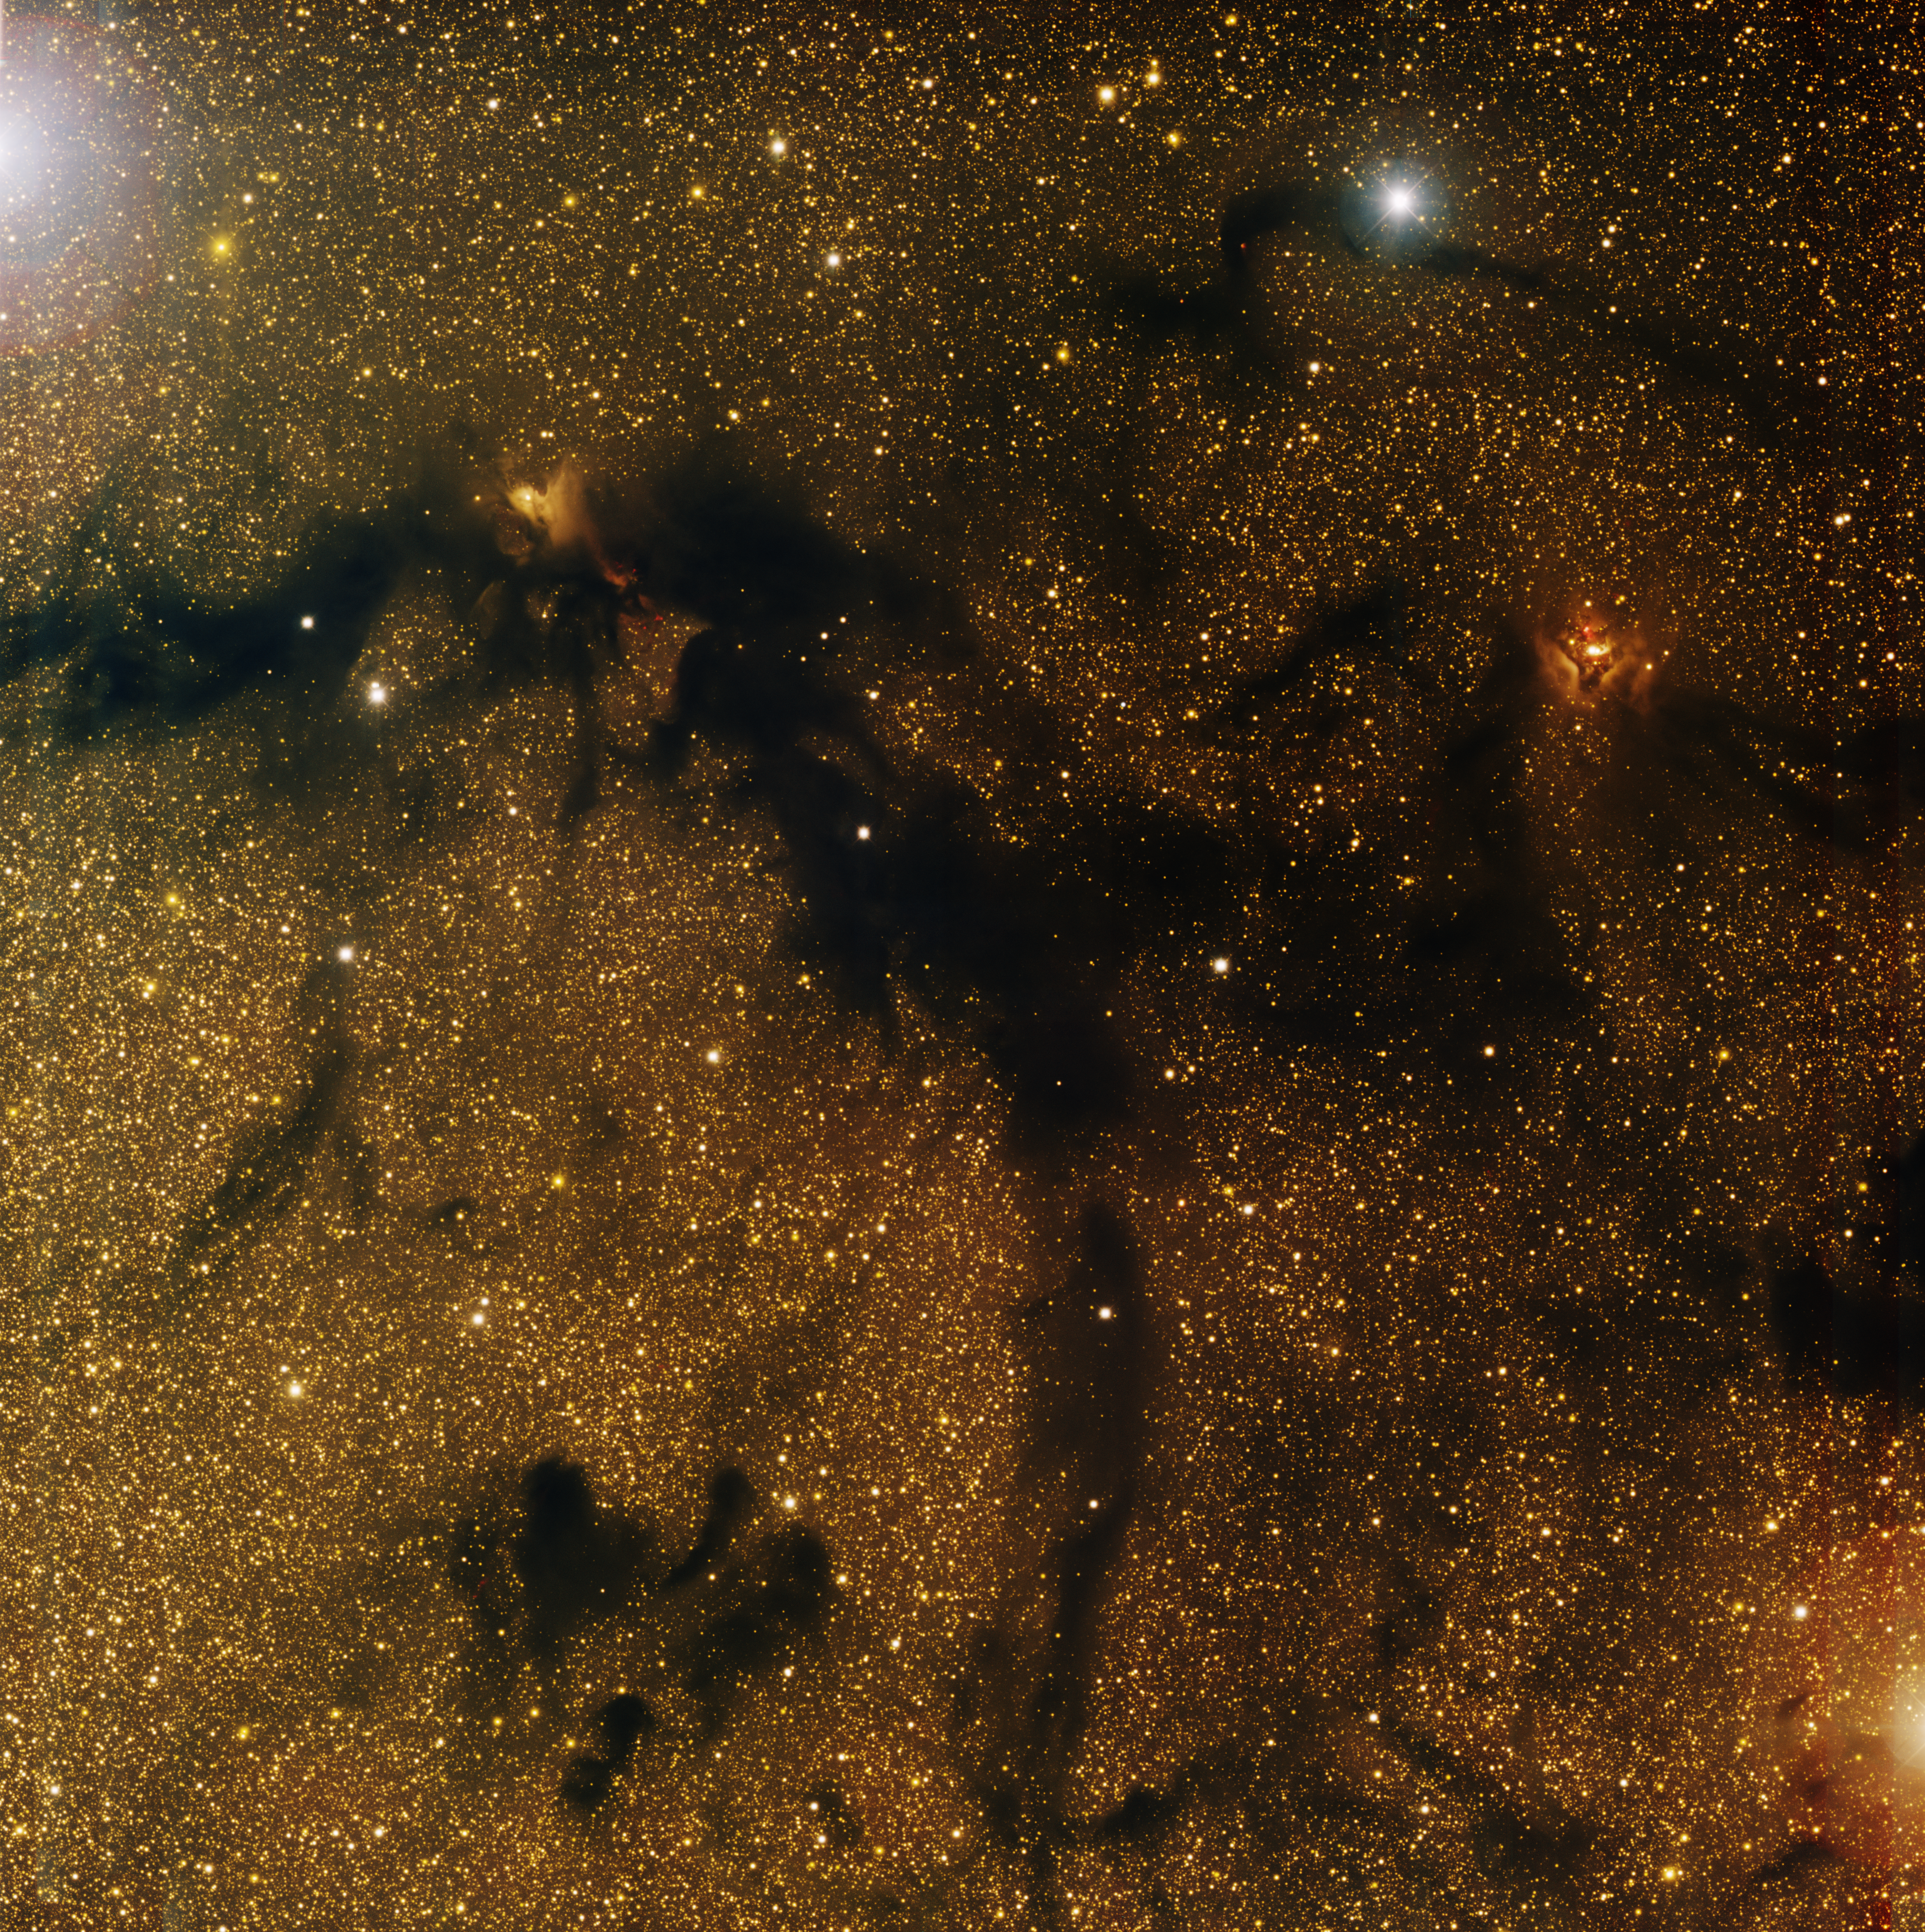

Lynds’ Dark Nebula 673

This image was obtained with the wide-field view of the Mosaic camera on the Mayall 4-meter telescope at Kitt Peak National Observatory. LDN 673 is part of a giant cloud of dust and gas in the constellation of Aquilla. It is fragmented into many pieces, inside of which are forming stars. Some of these stars are illuminating parts of the nebula, such as in the upper-left and upper-right corners. The image was generated with observations in B (blue), V (cyan), I (orange) and H-alpha (red) filters. In this image, North is left, East is down.

Credit: T.A. Rector (University of Alaska Anchorage) and H. Schweiker (WIYN and NOIRLab/NSF/AURA)